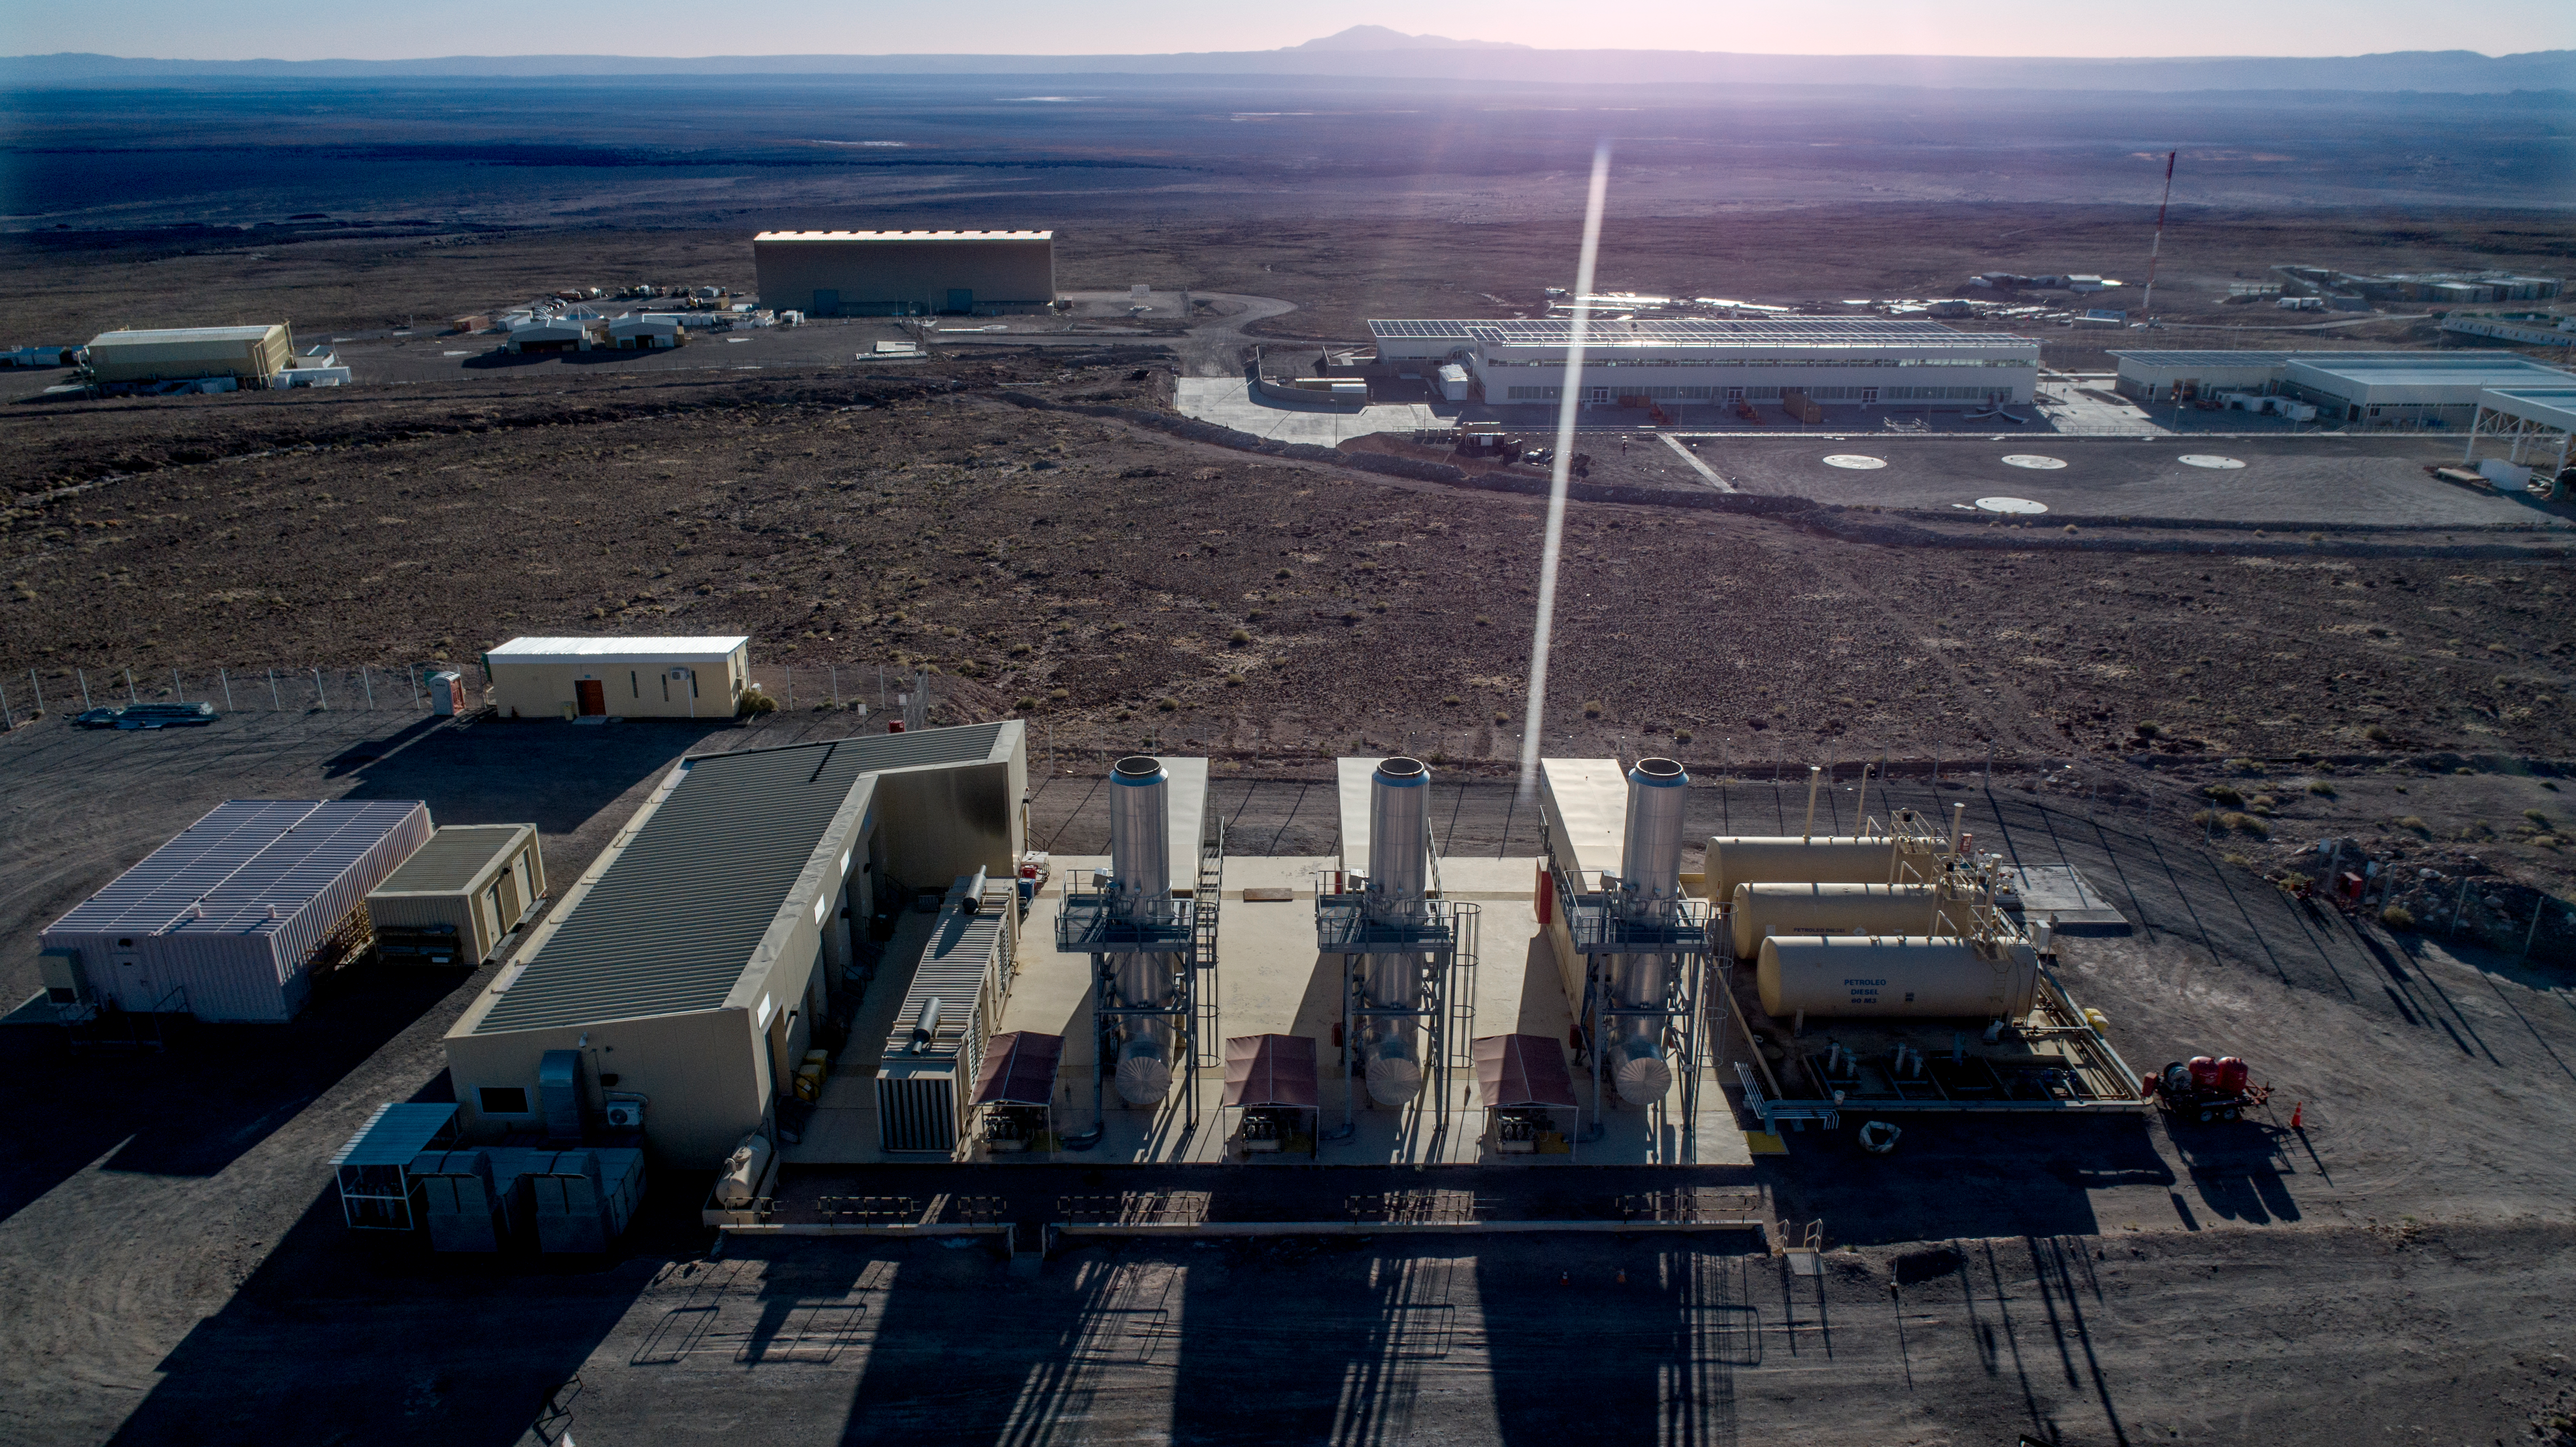

ALMA shutdown due to the Covid-19 pandemic in 2020

ALMA shutdown due to the Covid-19 pandemic in 2020. A Caretaking Team was in charge of guarding the observatory. A drone registered this images, accounting for the solitude of the ALMA base camp (OSF) and the antennas in the Chajnantor Plateau.

Credit: Ariel Marinkovic – X-CAM-ALMA (ESO/NAOJ/NRAO)